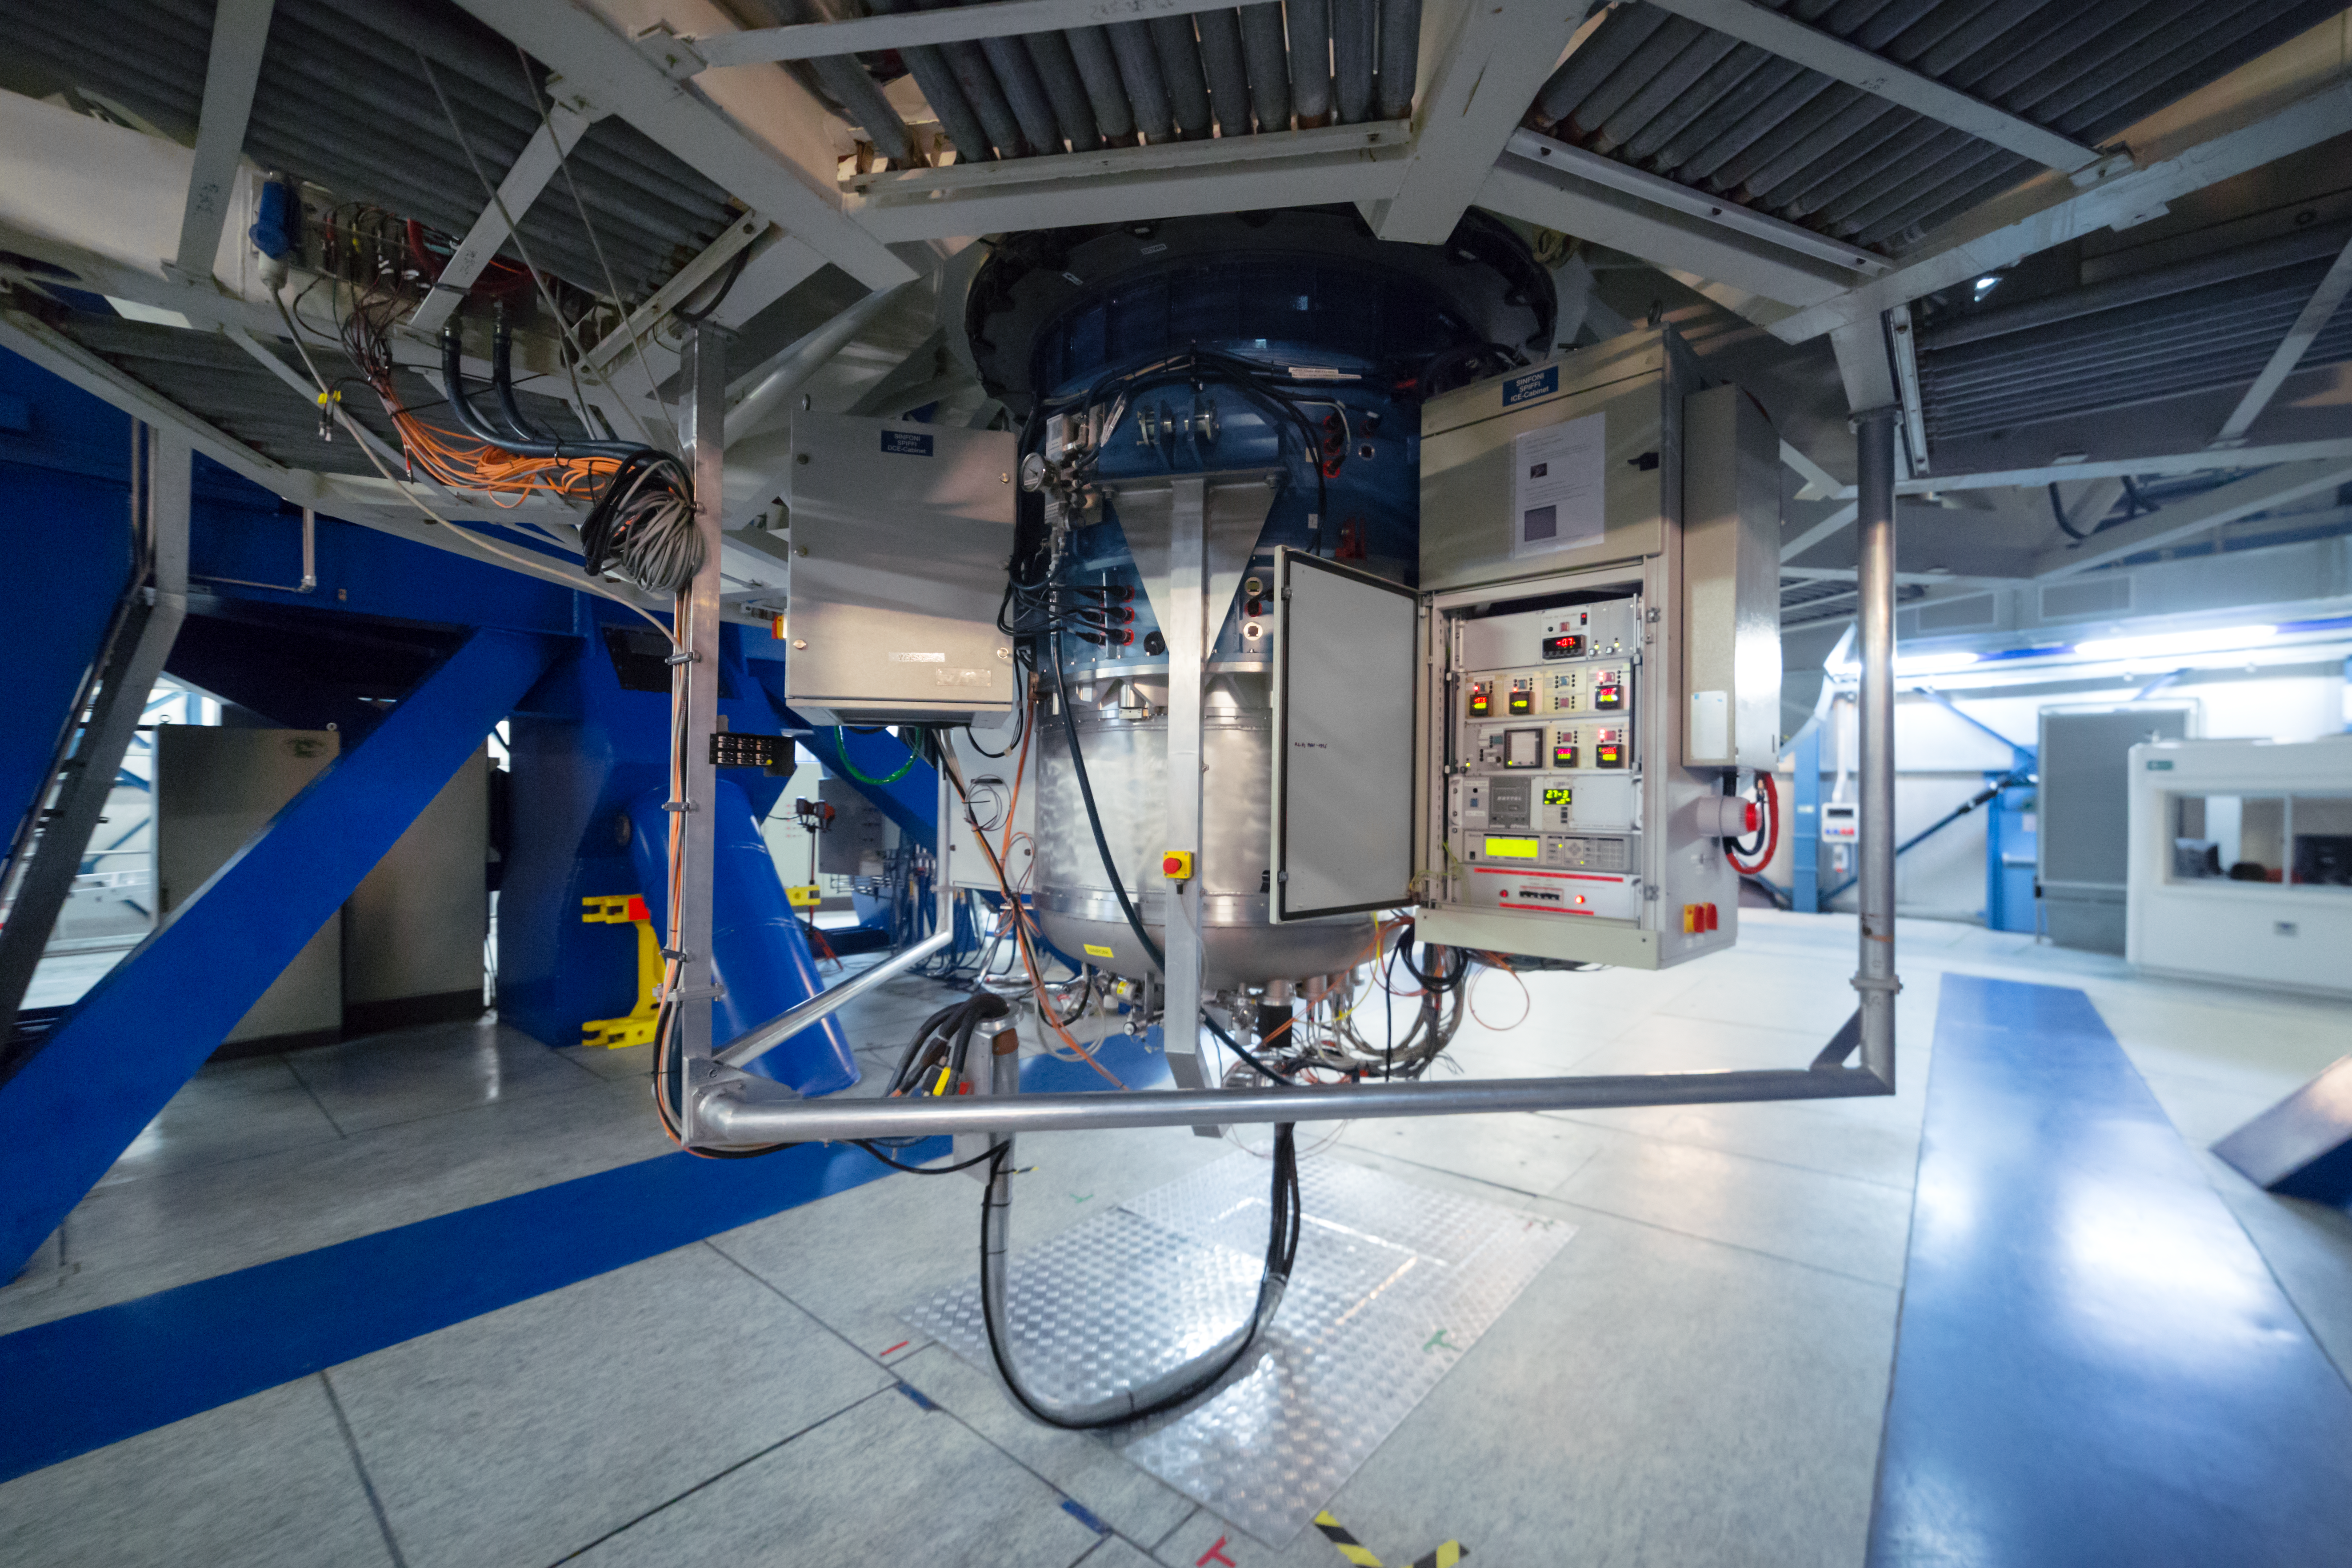

The SPIFFI instrument

SPIFFI — the SPectrometer for Infrared FaintField Imaging — is a fully cryogenic, near infrared, integral field spectrometer. Together with an adaptive optics system, it forms SINFONI (SINgle Faint Object Near-infrared Investigation), an adaptive optics assisted near infrared integral field spectrometer for ESO's Very Large Telescope.

Credit: P. Horálek/ESO